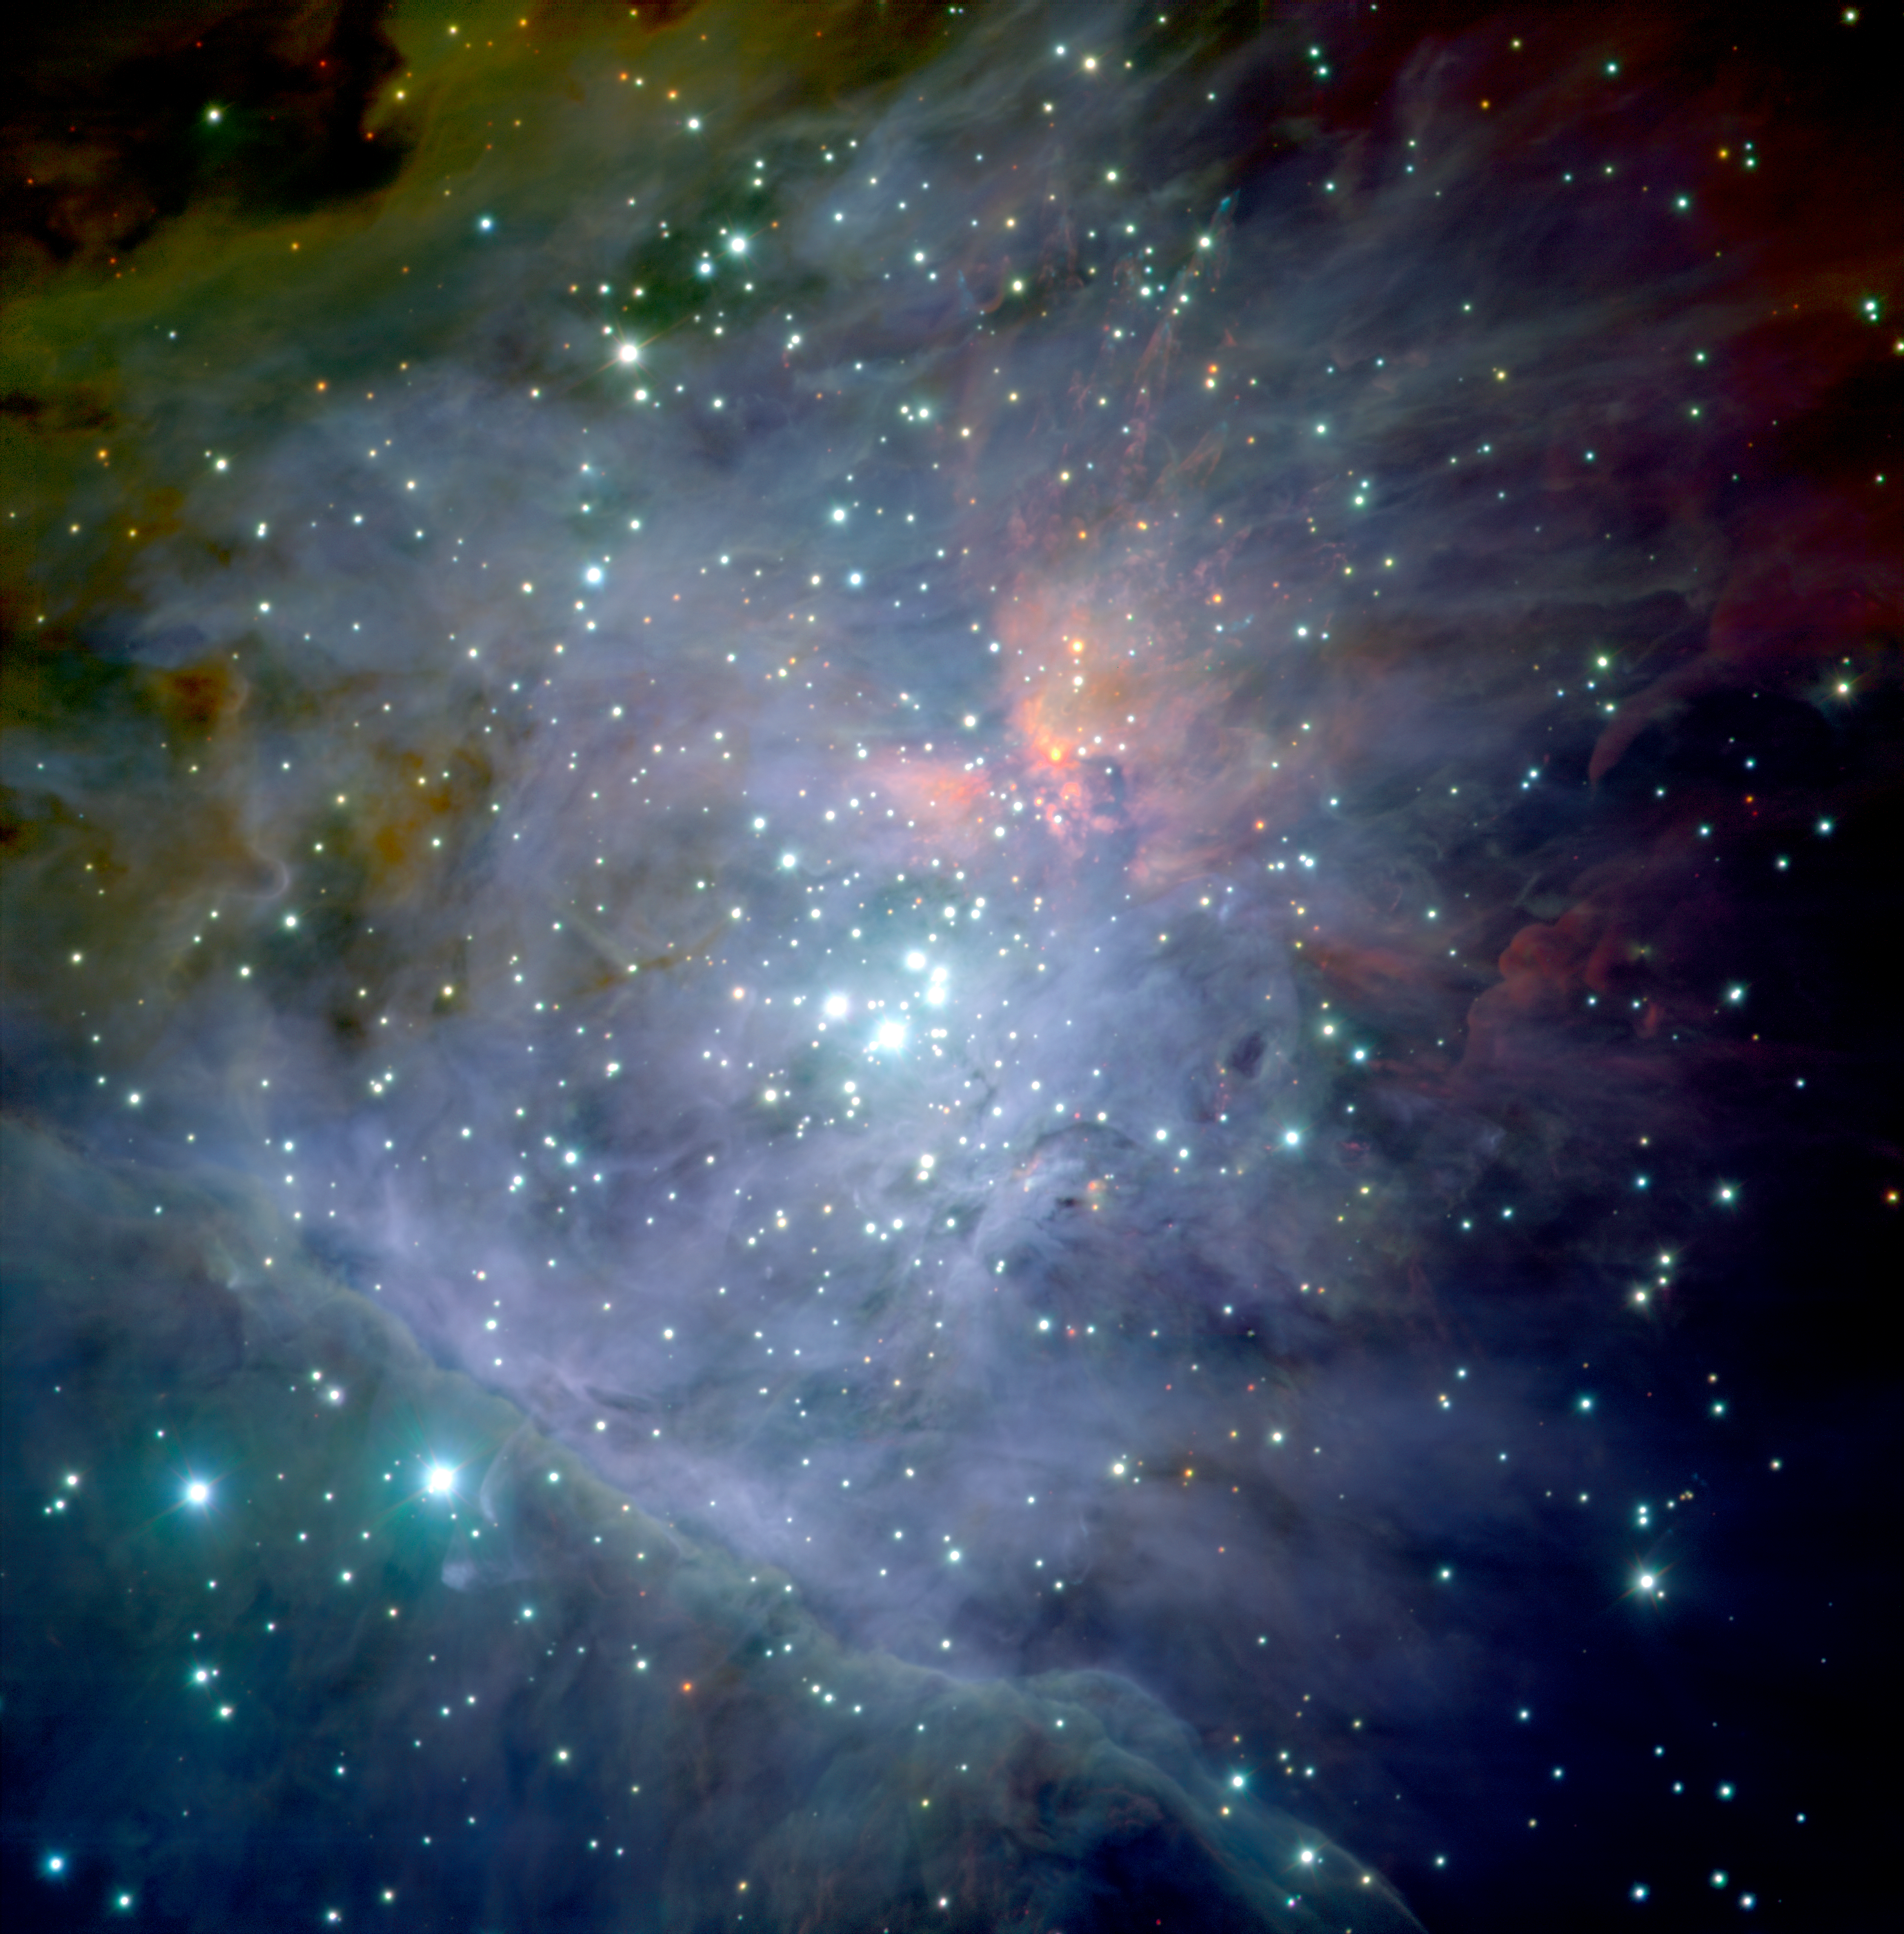

The Orion Nebula*

This photo shows a colour composite mosaic image of the central part of the Orion Nebula, based on 81 images obtained with the infrared multi-mode ISAAC instrument on the ESO Very Large Telescope (VLT) at the Paranal Observatory. The famous Trapezium stars are seen near the centre and the photo also shows the associated cluster of about 1,000 stars, approximately one million years old.

This image is available as a mounted image in the ESOshop.

Credit: ESO/M.McCaughrean et al. (AIP)